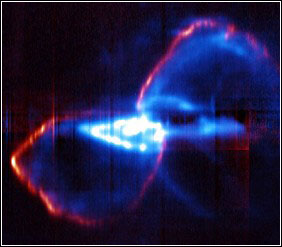

A Spectacular Show From A Convulsing Massive Star

Credit: NOIRLab